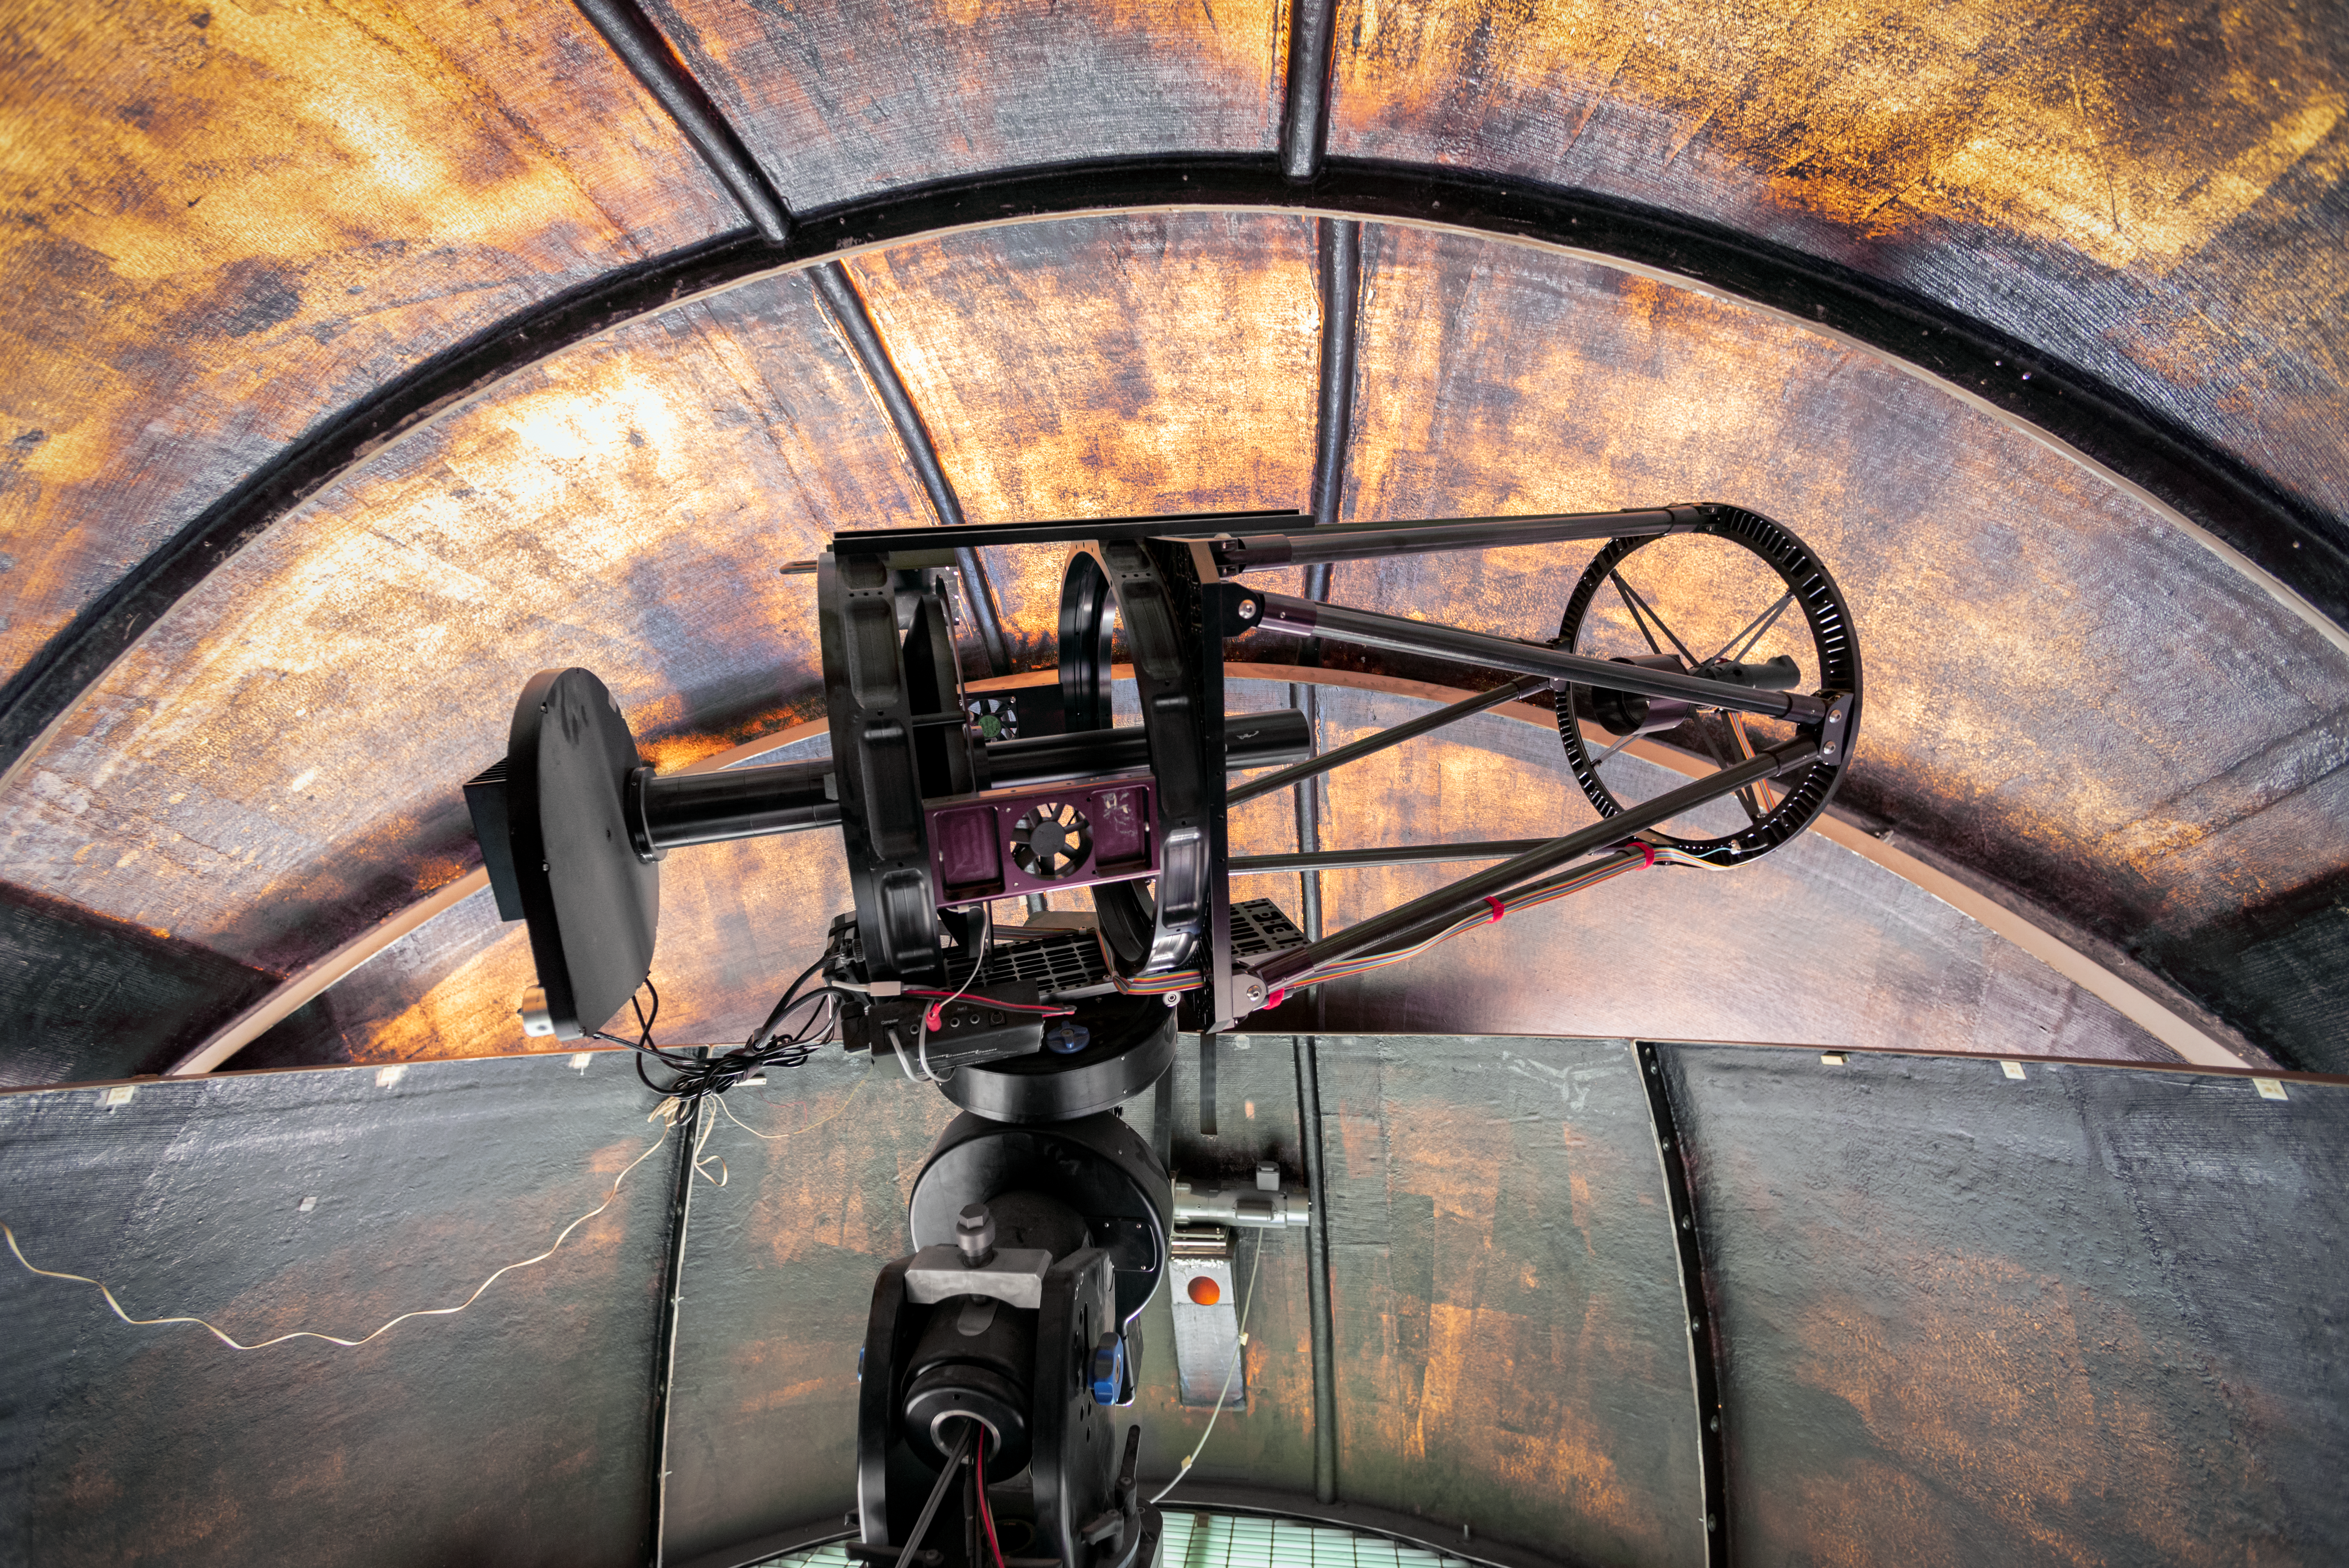

PROMPT Telescope

This PROMPT Telescope is one of several Panchromatic Robotic Optical Monitoring and Polarimetry Telescopes at Cerro Tololo Inter-American Observatory in Chile.

Credit: CTIO/NOIRLab/NSF/AURA